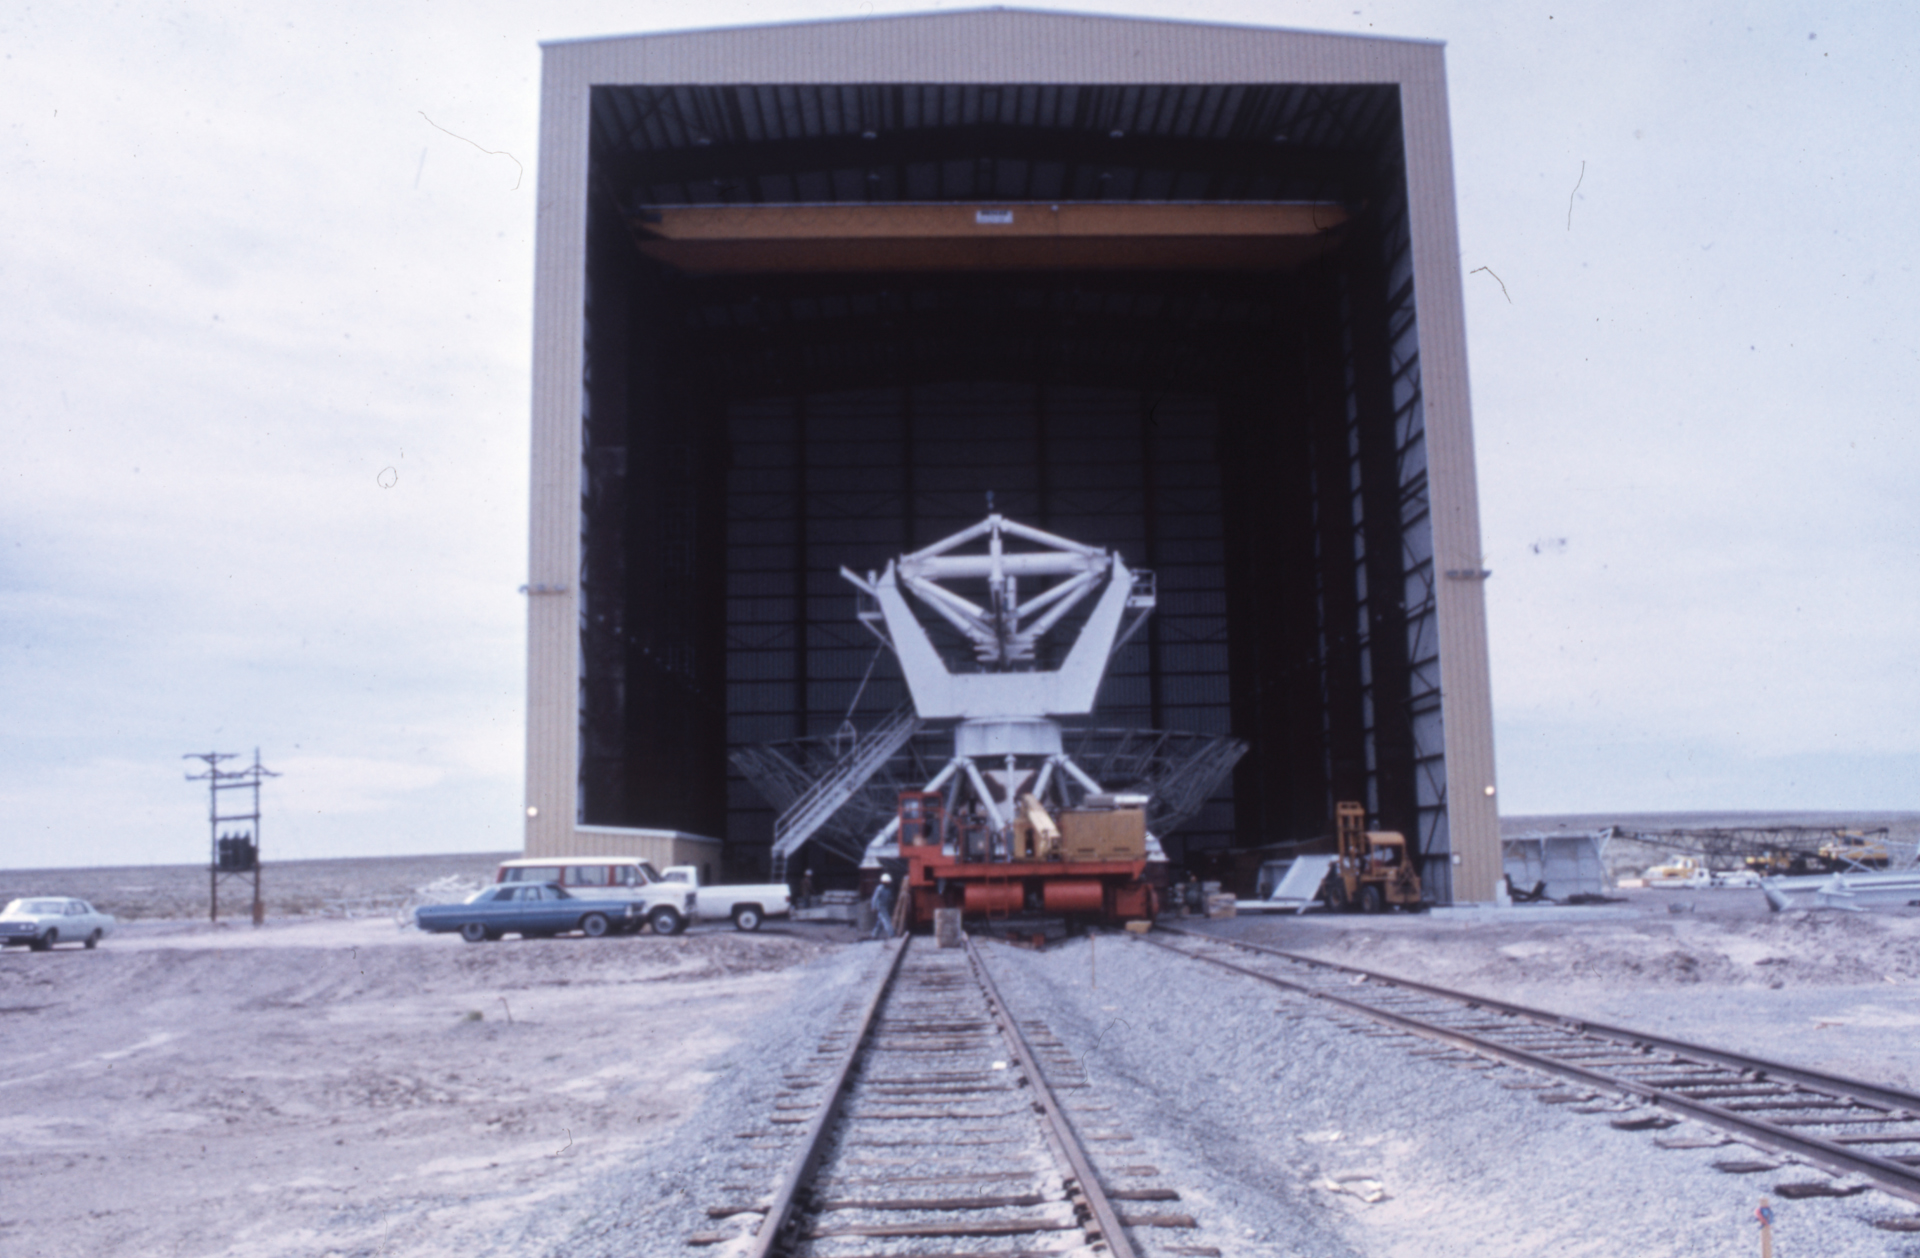

Dishless Antenna at the VLA

During construction in the 1970s, one of the first antenna bases of the Very Large Array sits without a dish in the Antenna Assembly Building.

Credit: NRAO/AUI/NSF